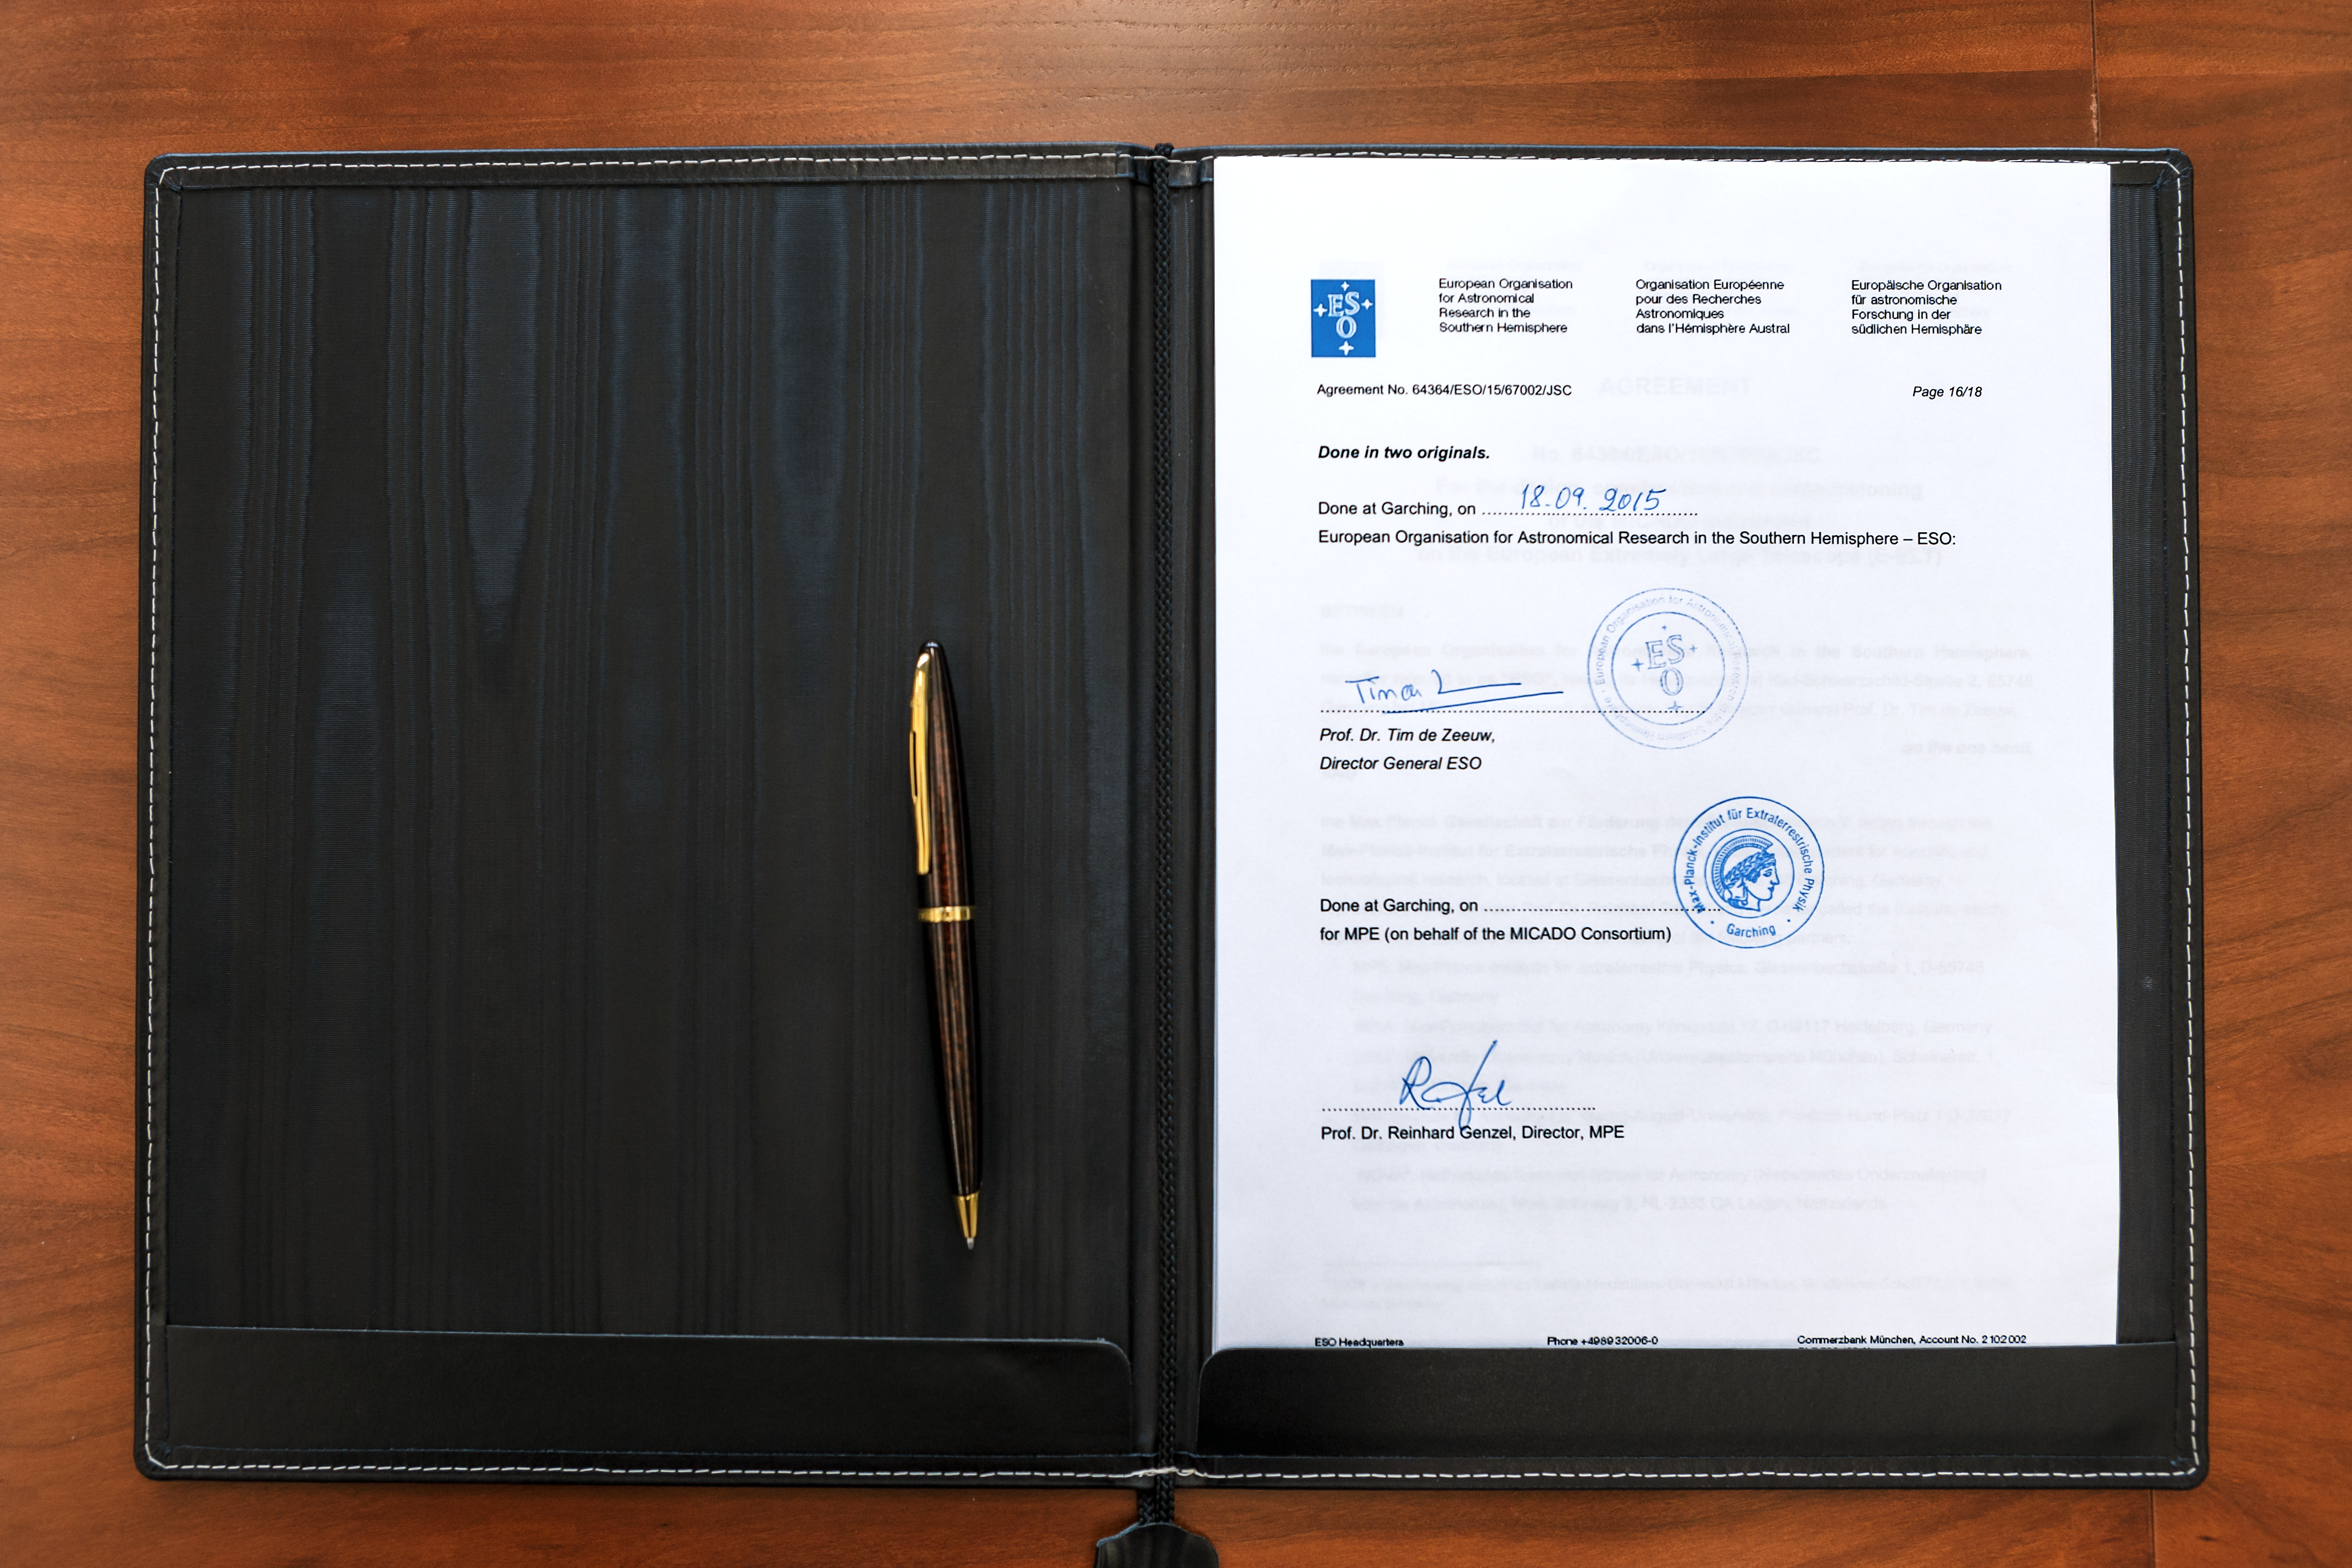

MICADO agreement signed

On 18 September 2015 ESO signed an agreement with a consortium of institutes across Europe, to design and construct the MICADO camera (Multi-AO Imaging Camera for Deep Observations), one of the first-light instruments for the European Extremely Large Telescope (E-ELT). MICADO will be the first dedicated imaging camera for the giant telescope and will take the power of adaptive optics to the next level.

This photo shows the first page of the agreement.

Credit: ESO/M. Zamani